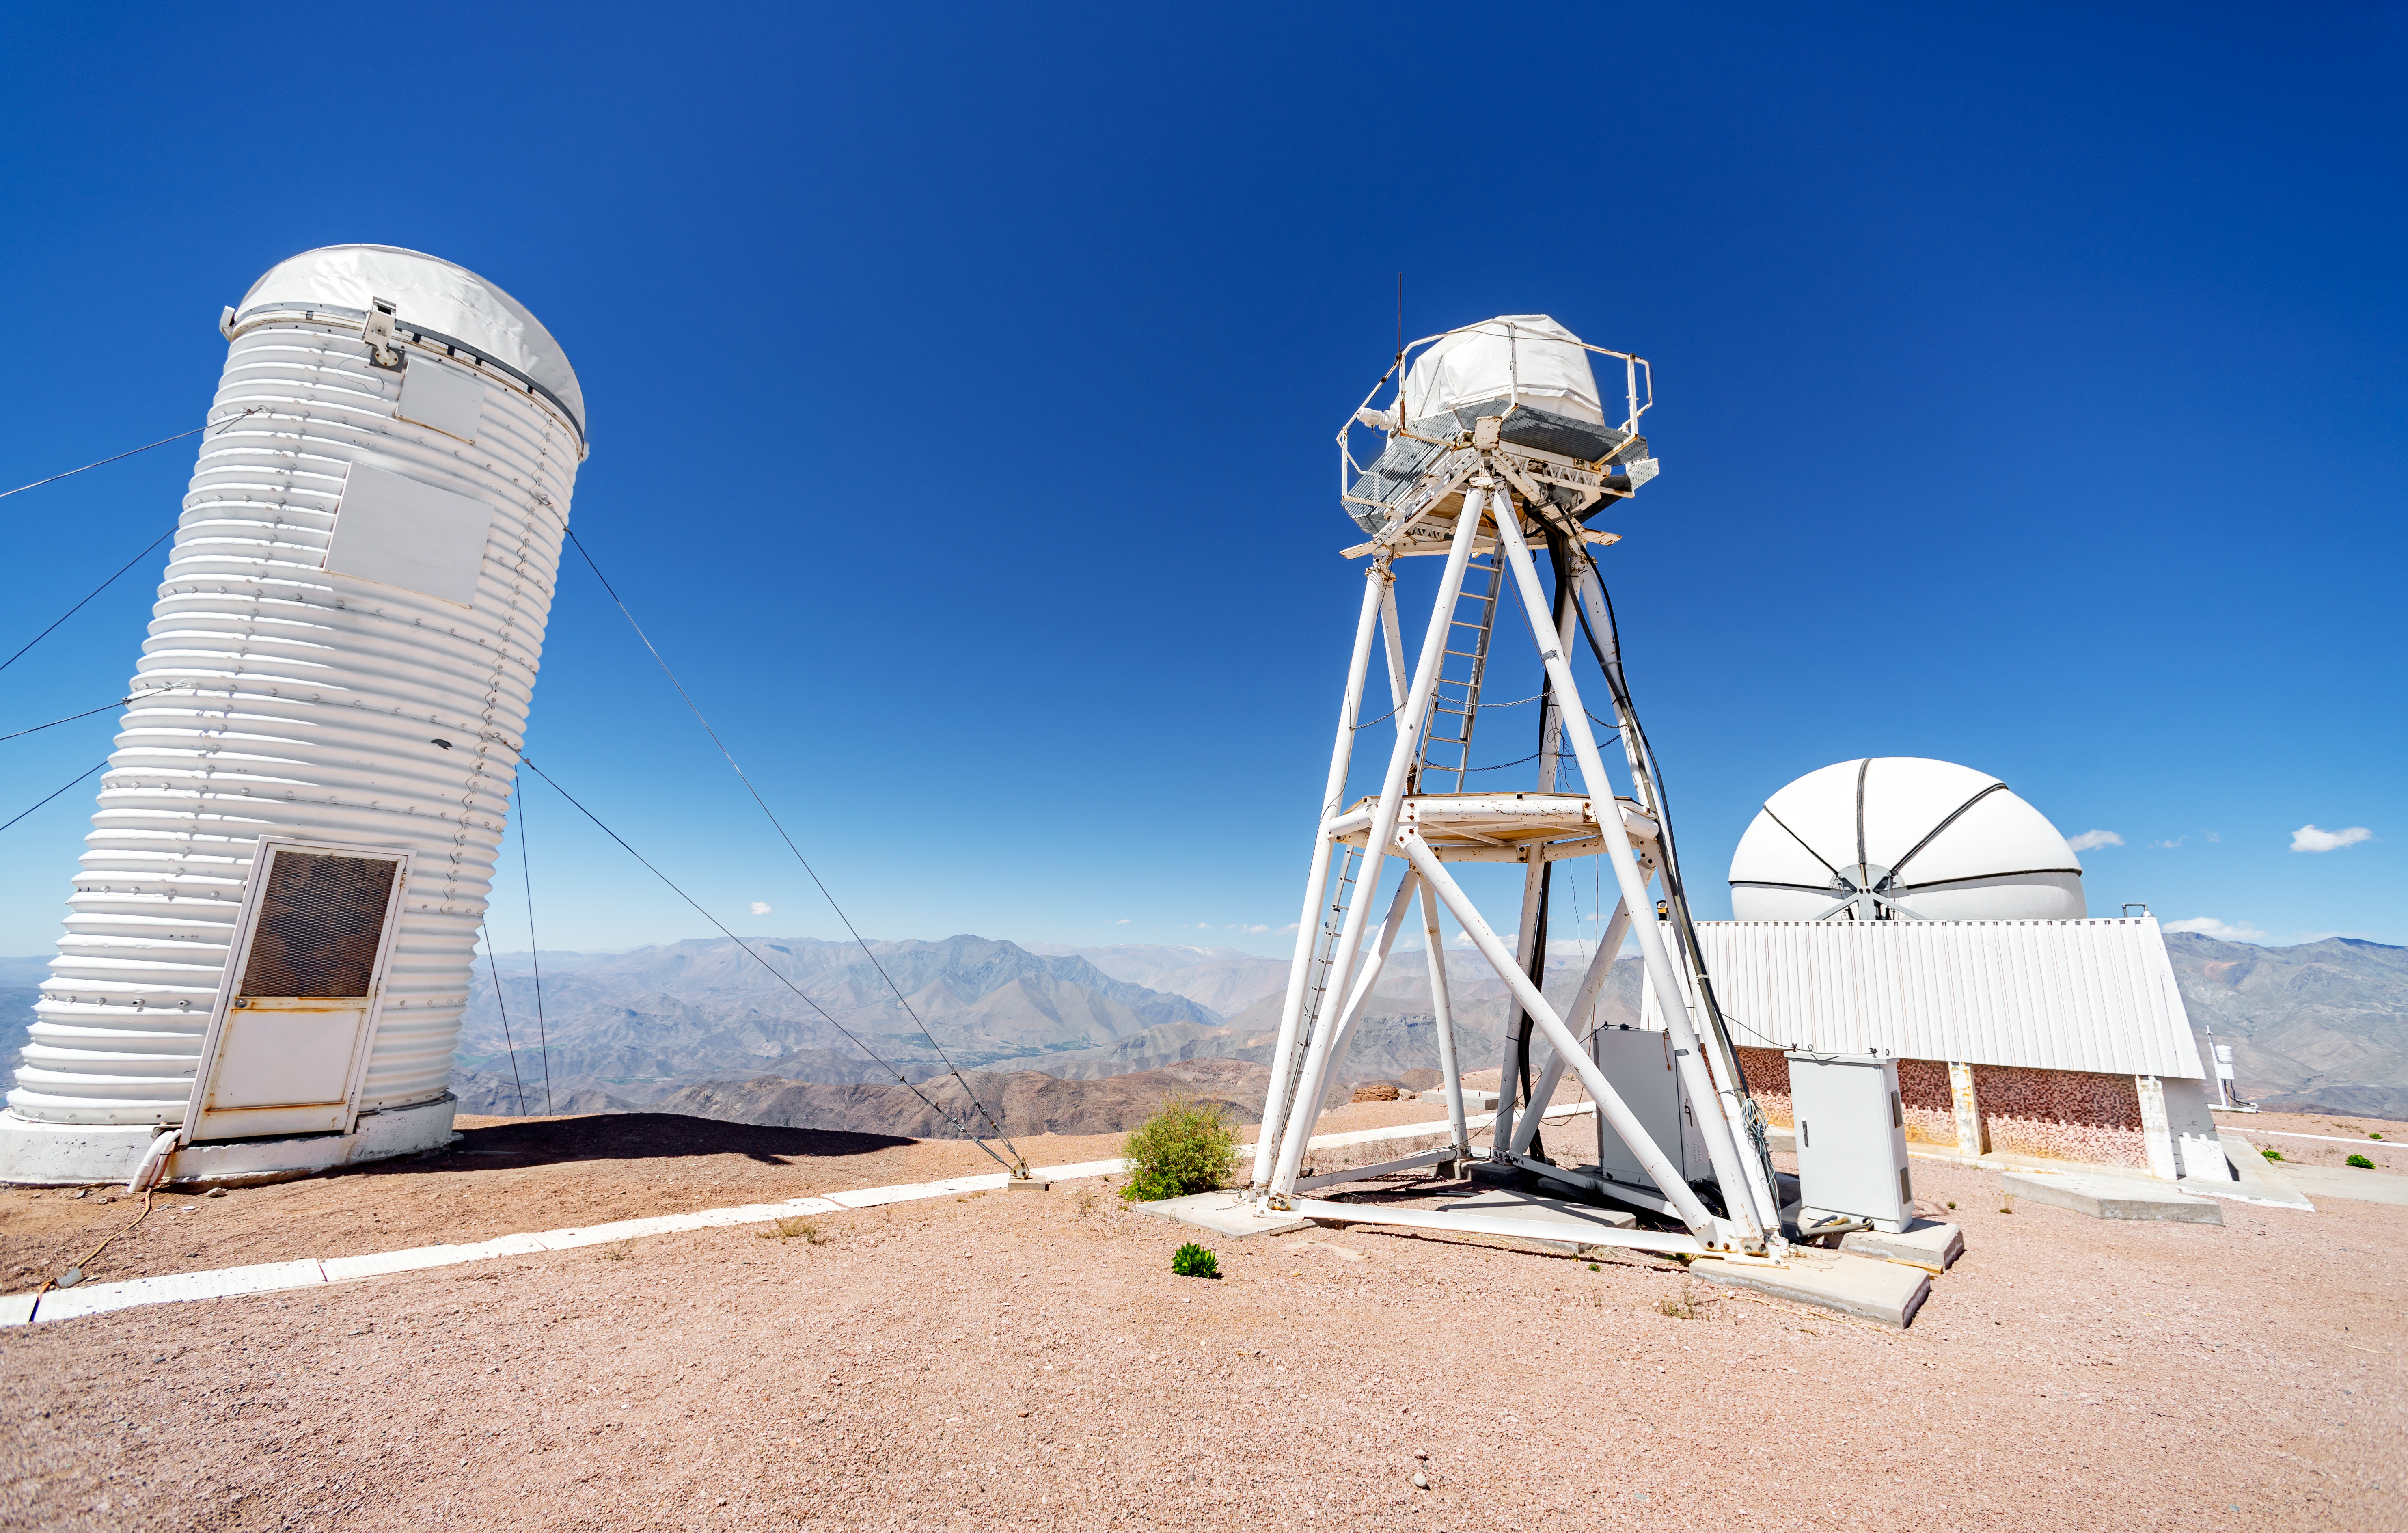

Seeing Monitor Tower

The instrumentation on this tower, located at Cerro Tololo Inter-American Observatory, monitors a quality of the atmosphere astronomers call "seeing," which describes how steady and clear the air appears.

Credit: CTIO/NOIRLab/NSF/AURA